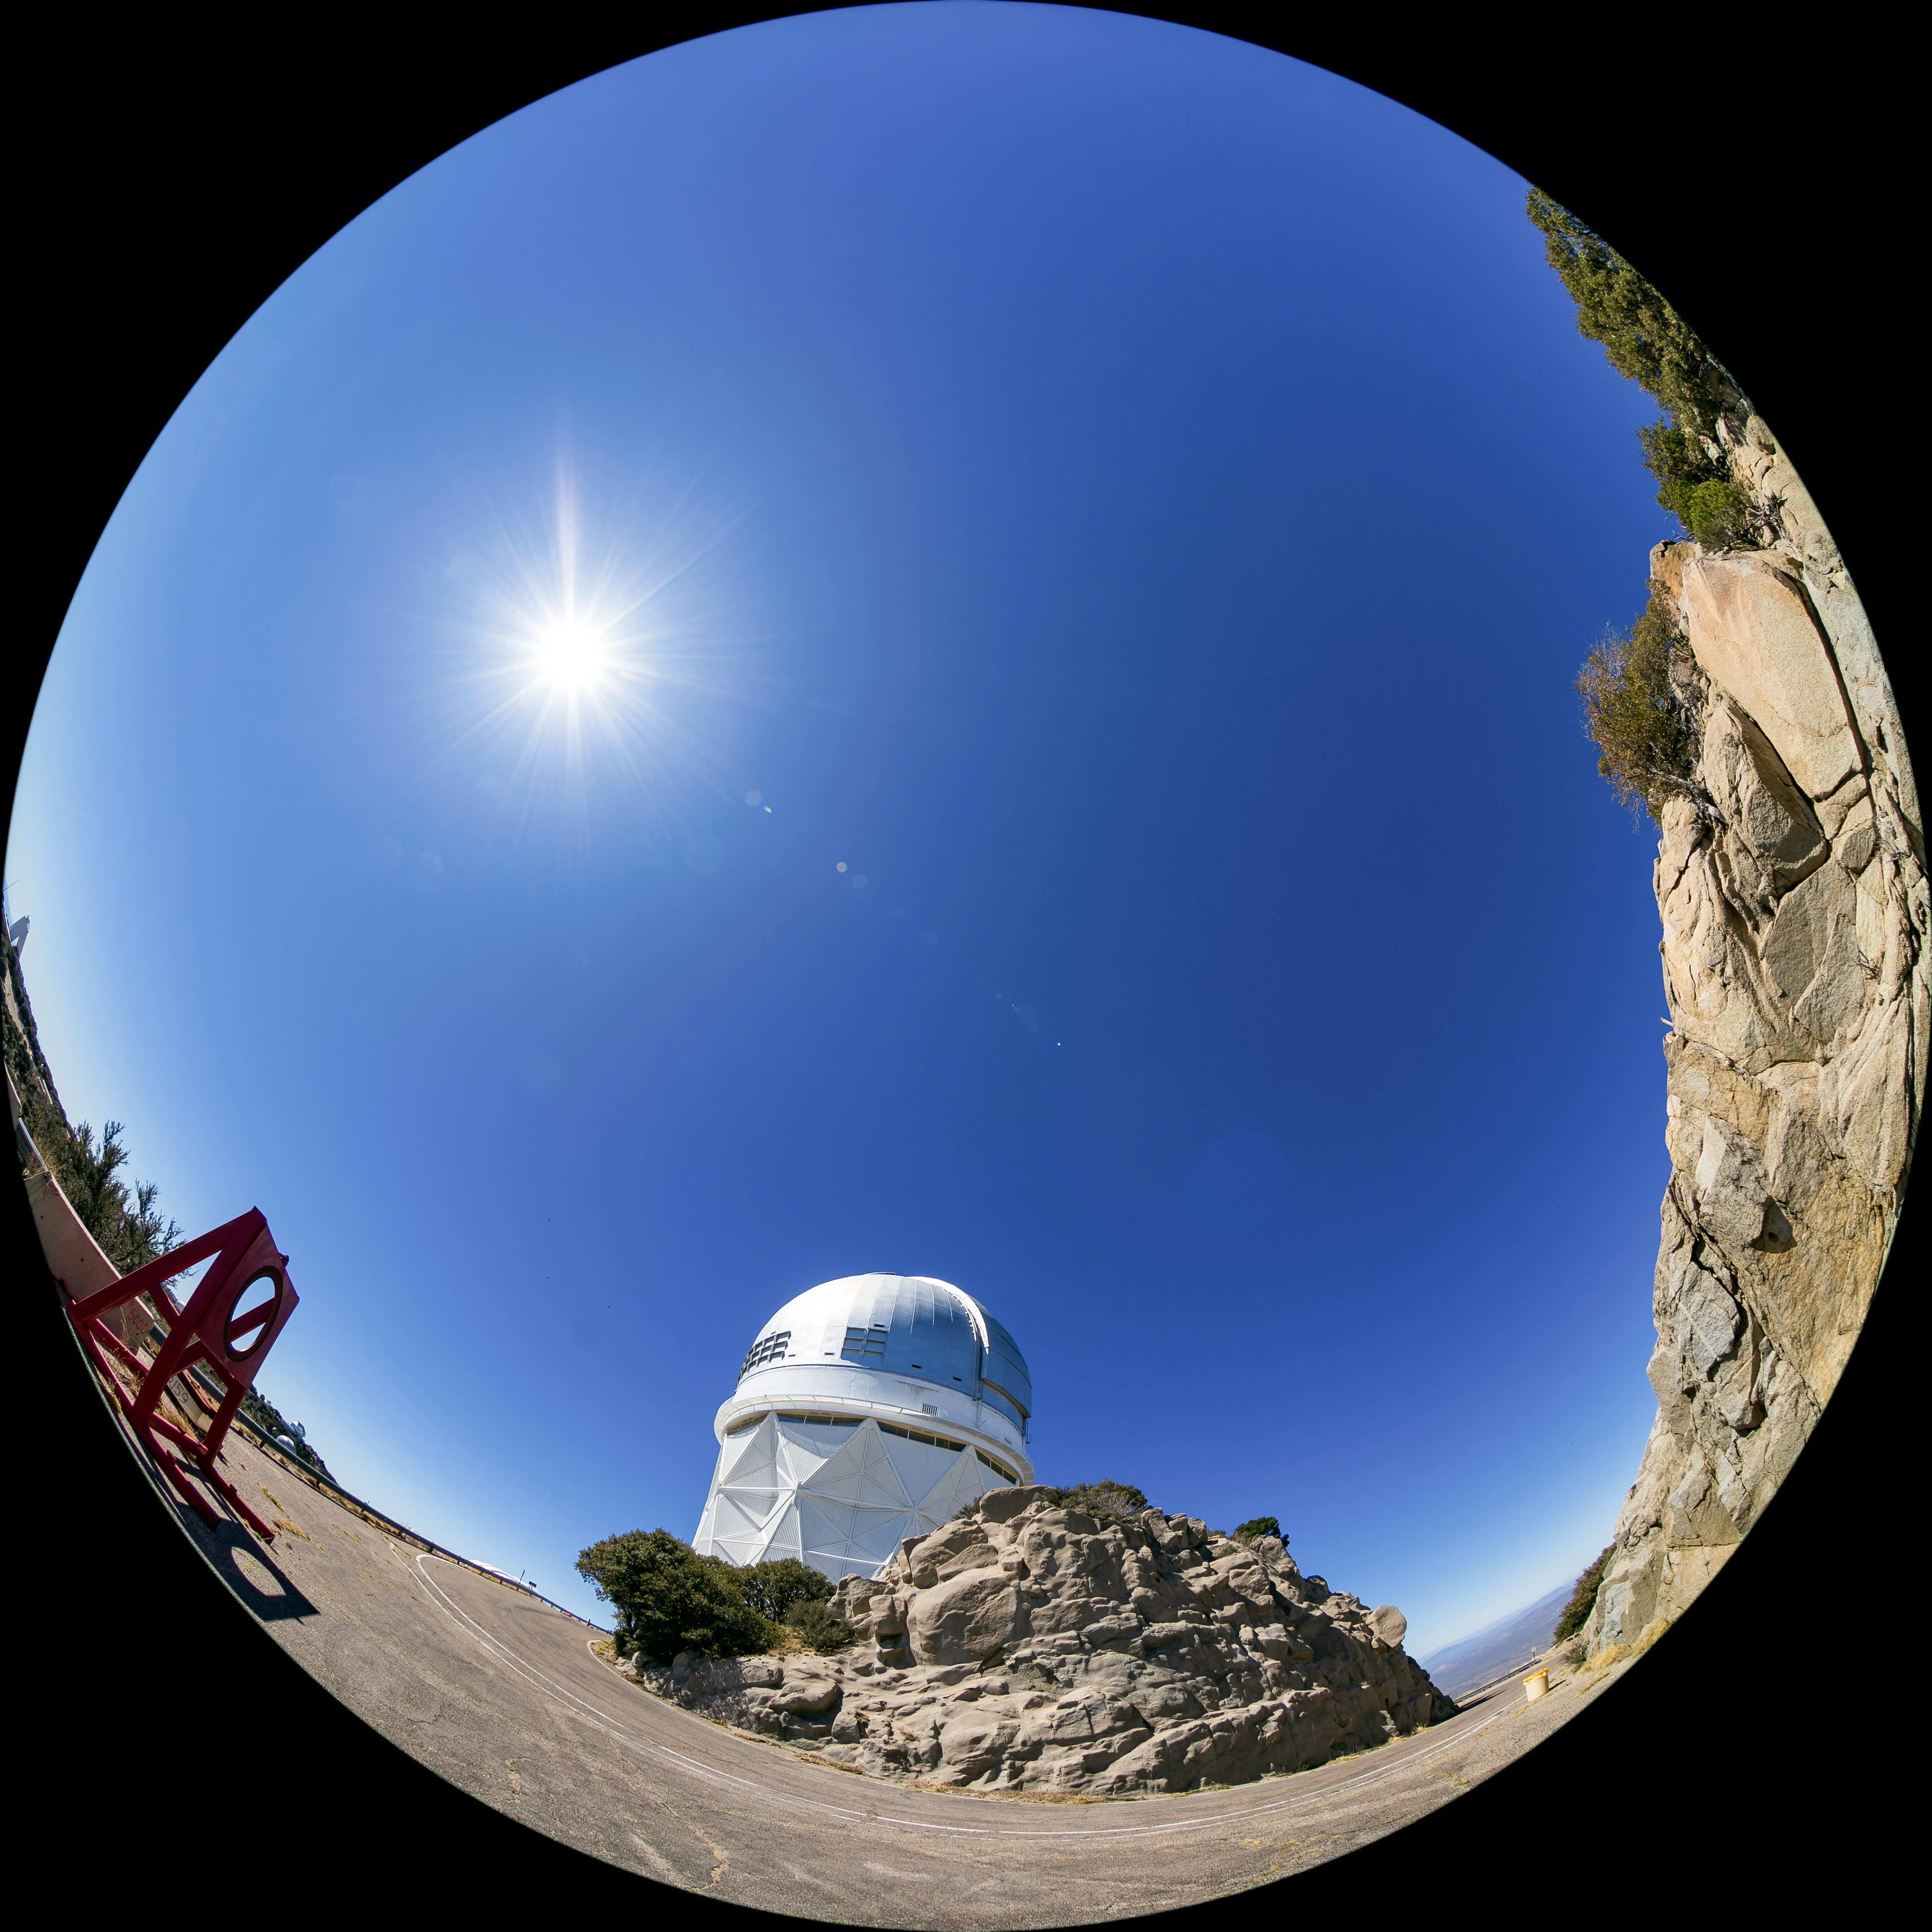

Nicholas U. Mayall 4-meter Telescope Fulldome

A fulldome view of the Nicholas U. Mayall 4-meter Telescope at Kitt Peak National Observatory (KPNO), a Program of NSF NOIRLab.

A 360 panorama version of this image can be found here.

Credit: KPNO/NOIRLab/NSF/AURA/T. Matsopoulos